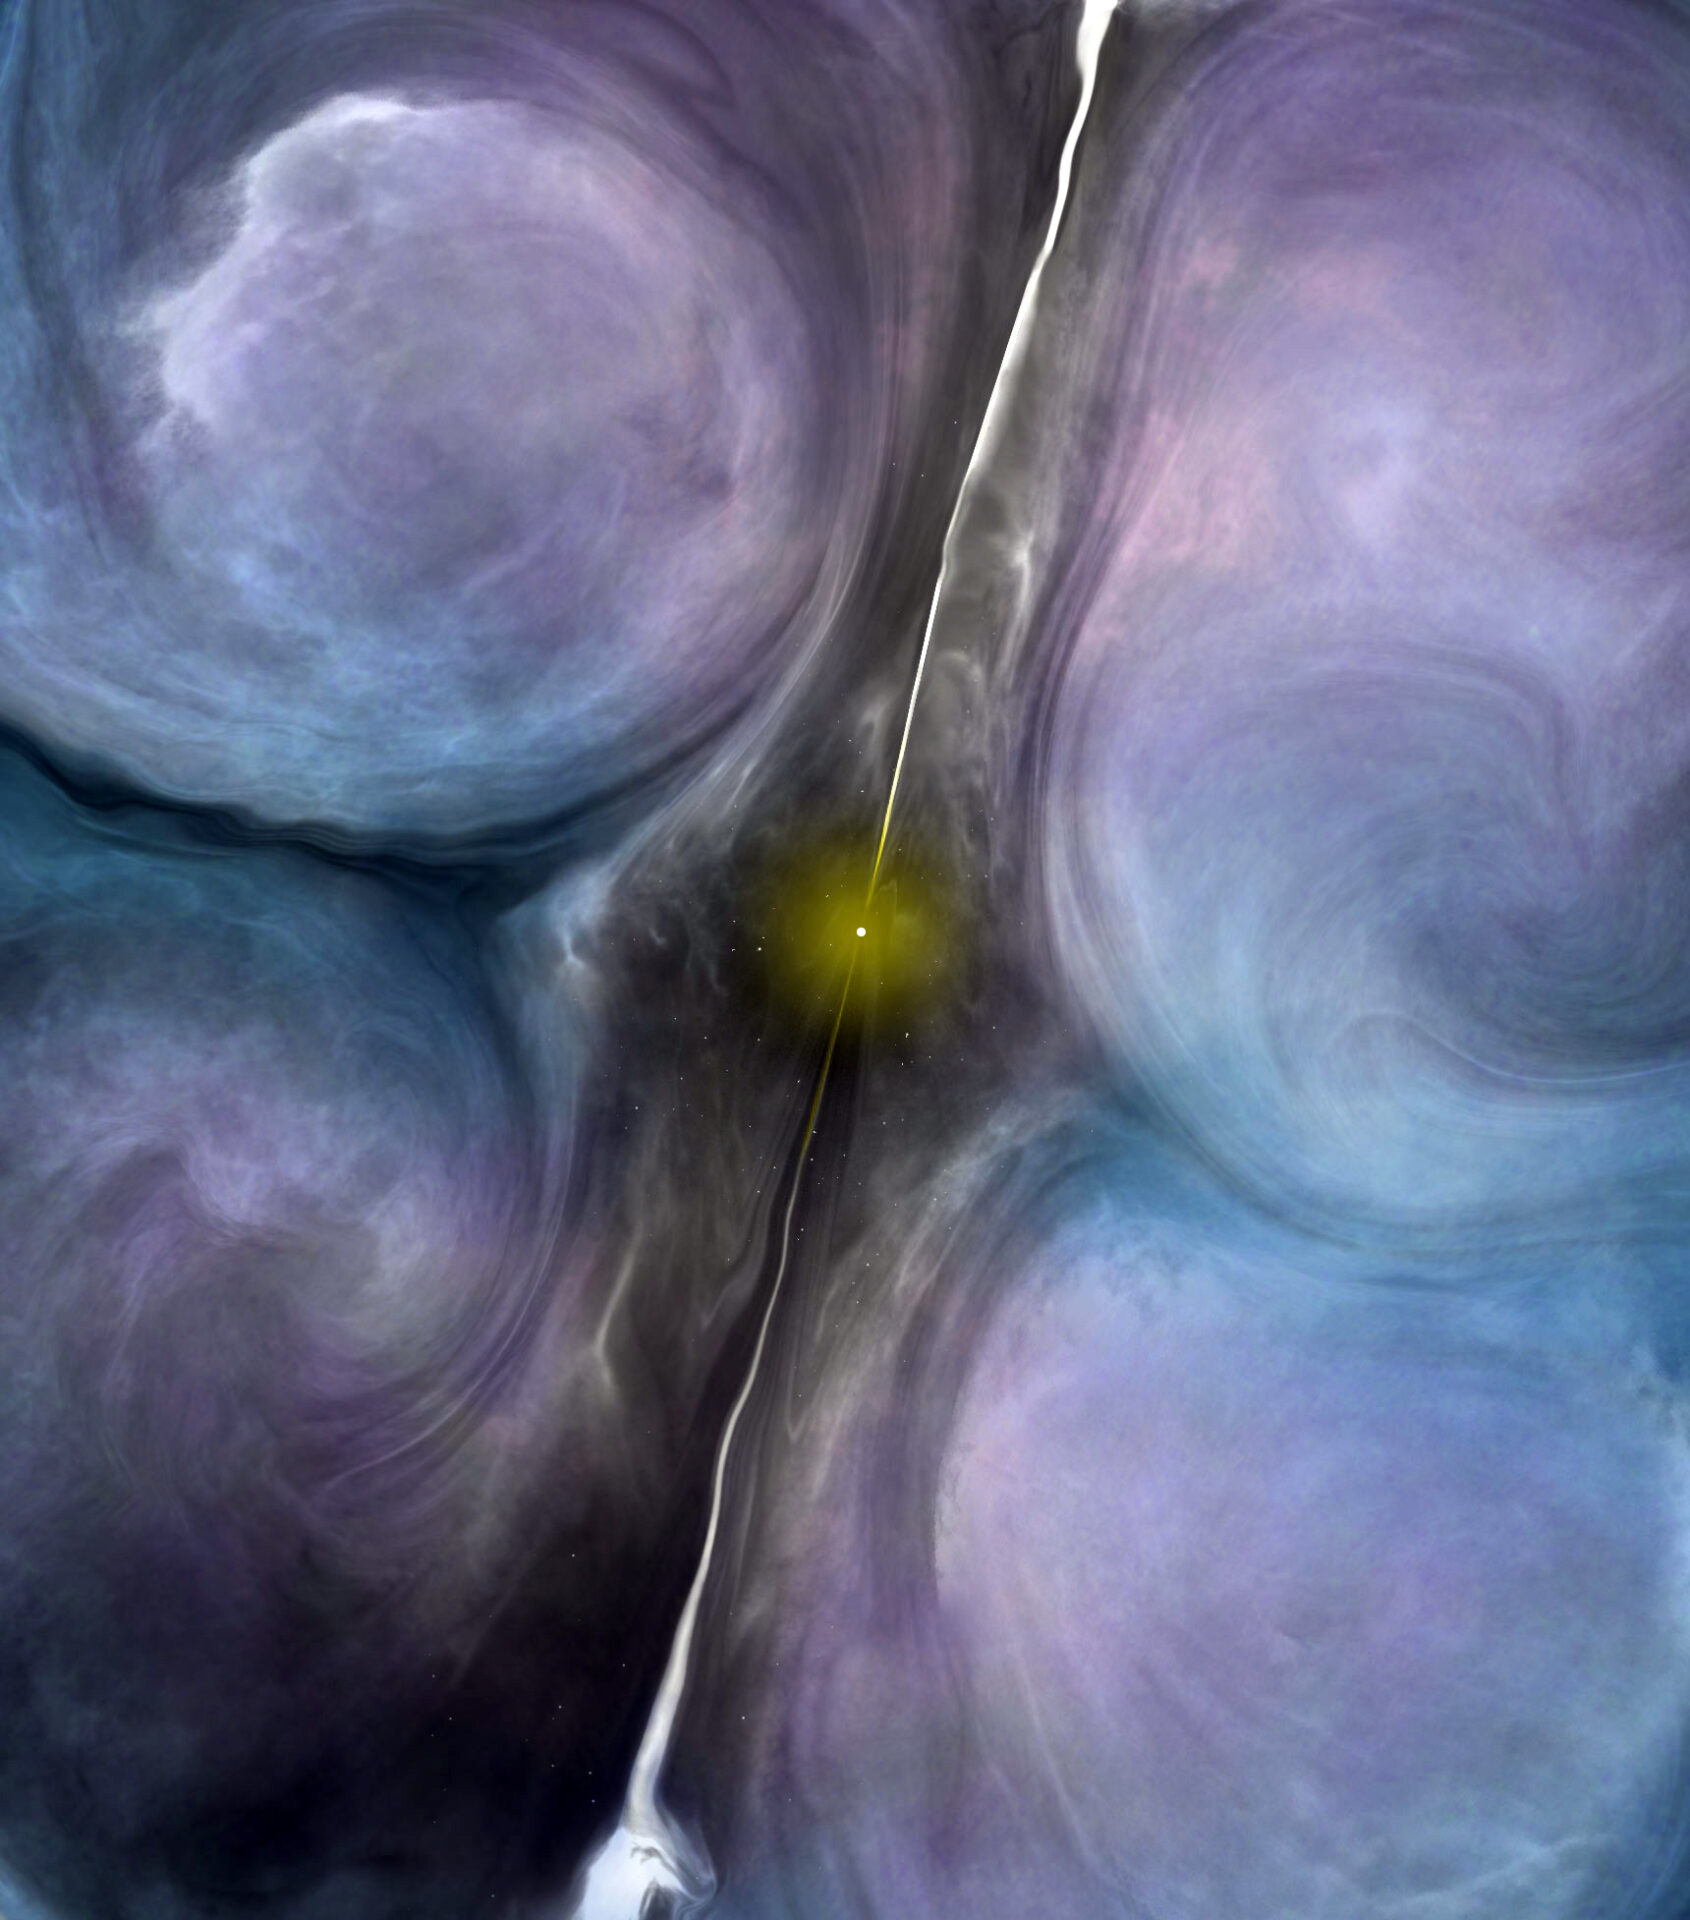

Artist impression of the central region of NGC 1266.

Artist impression of the central region of NGC 1266. The jets from the central black hole are creating turbulence in the surrounding molecular gas, suppressing star formation in an otherwise ideal environment to form new stars.

Credit: B. Saxton (NRAO/AUI/NSF)